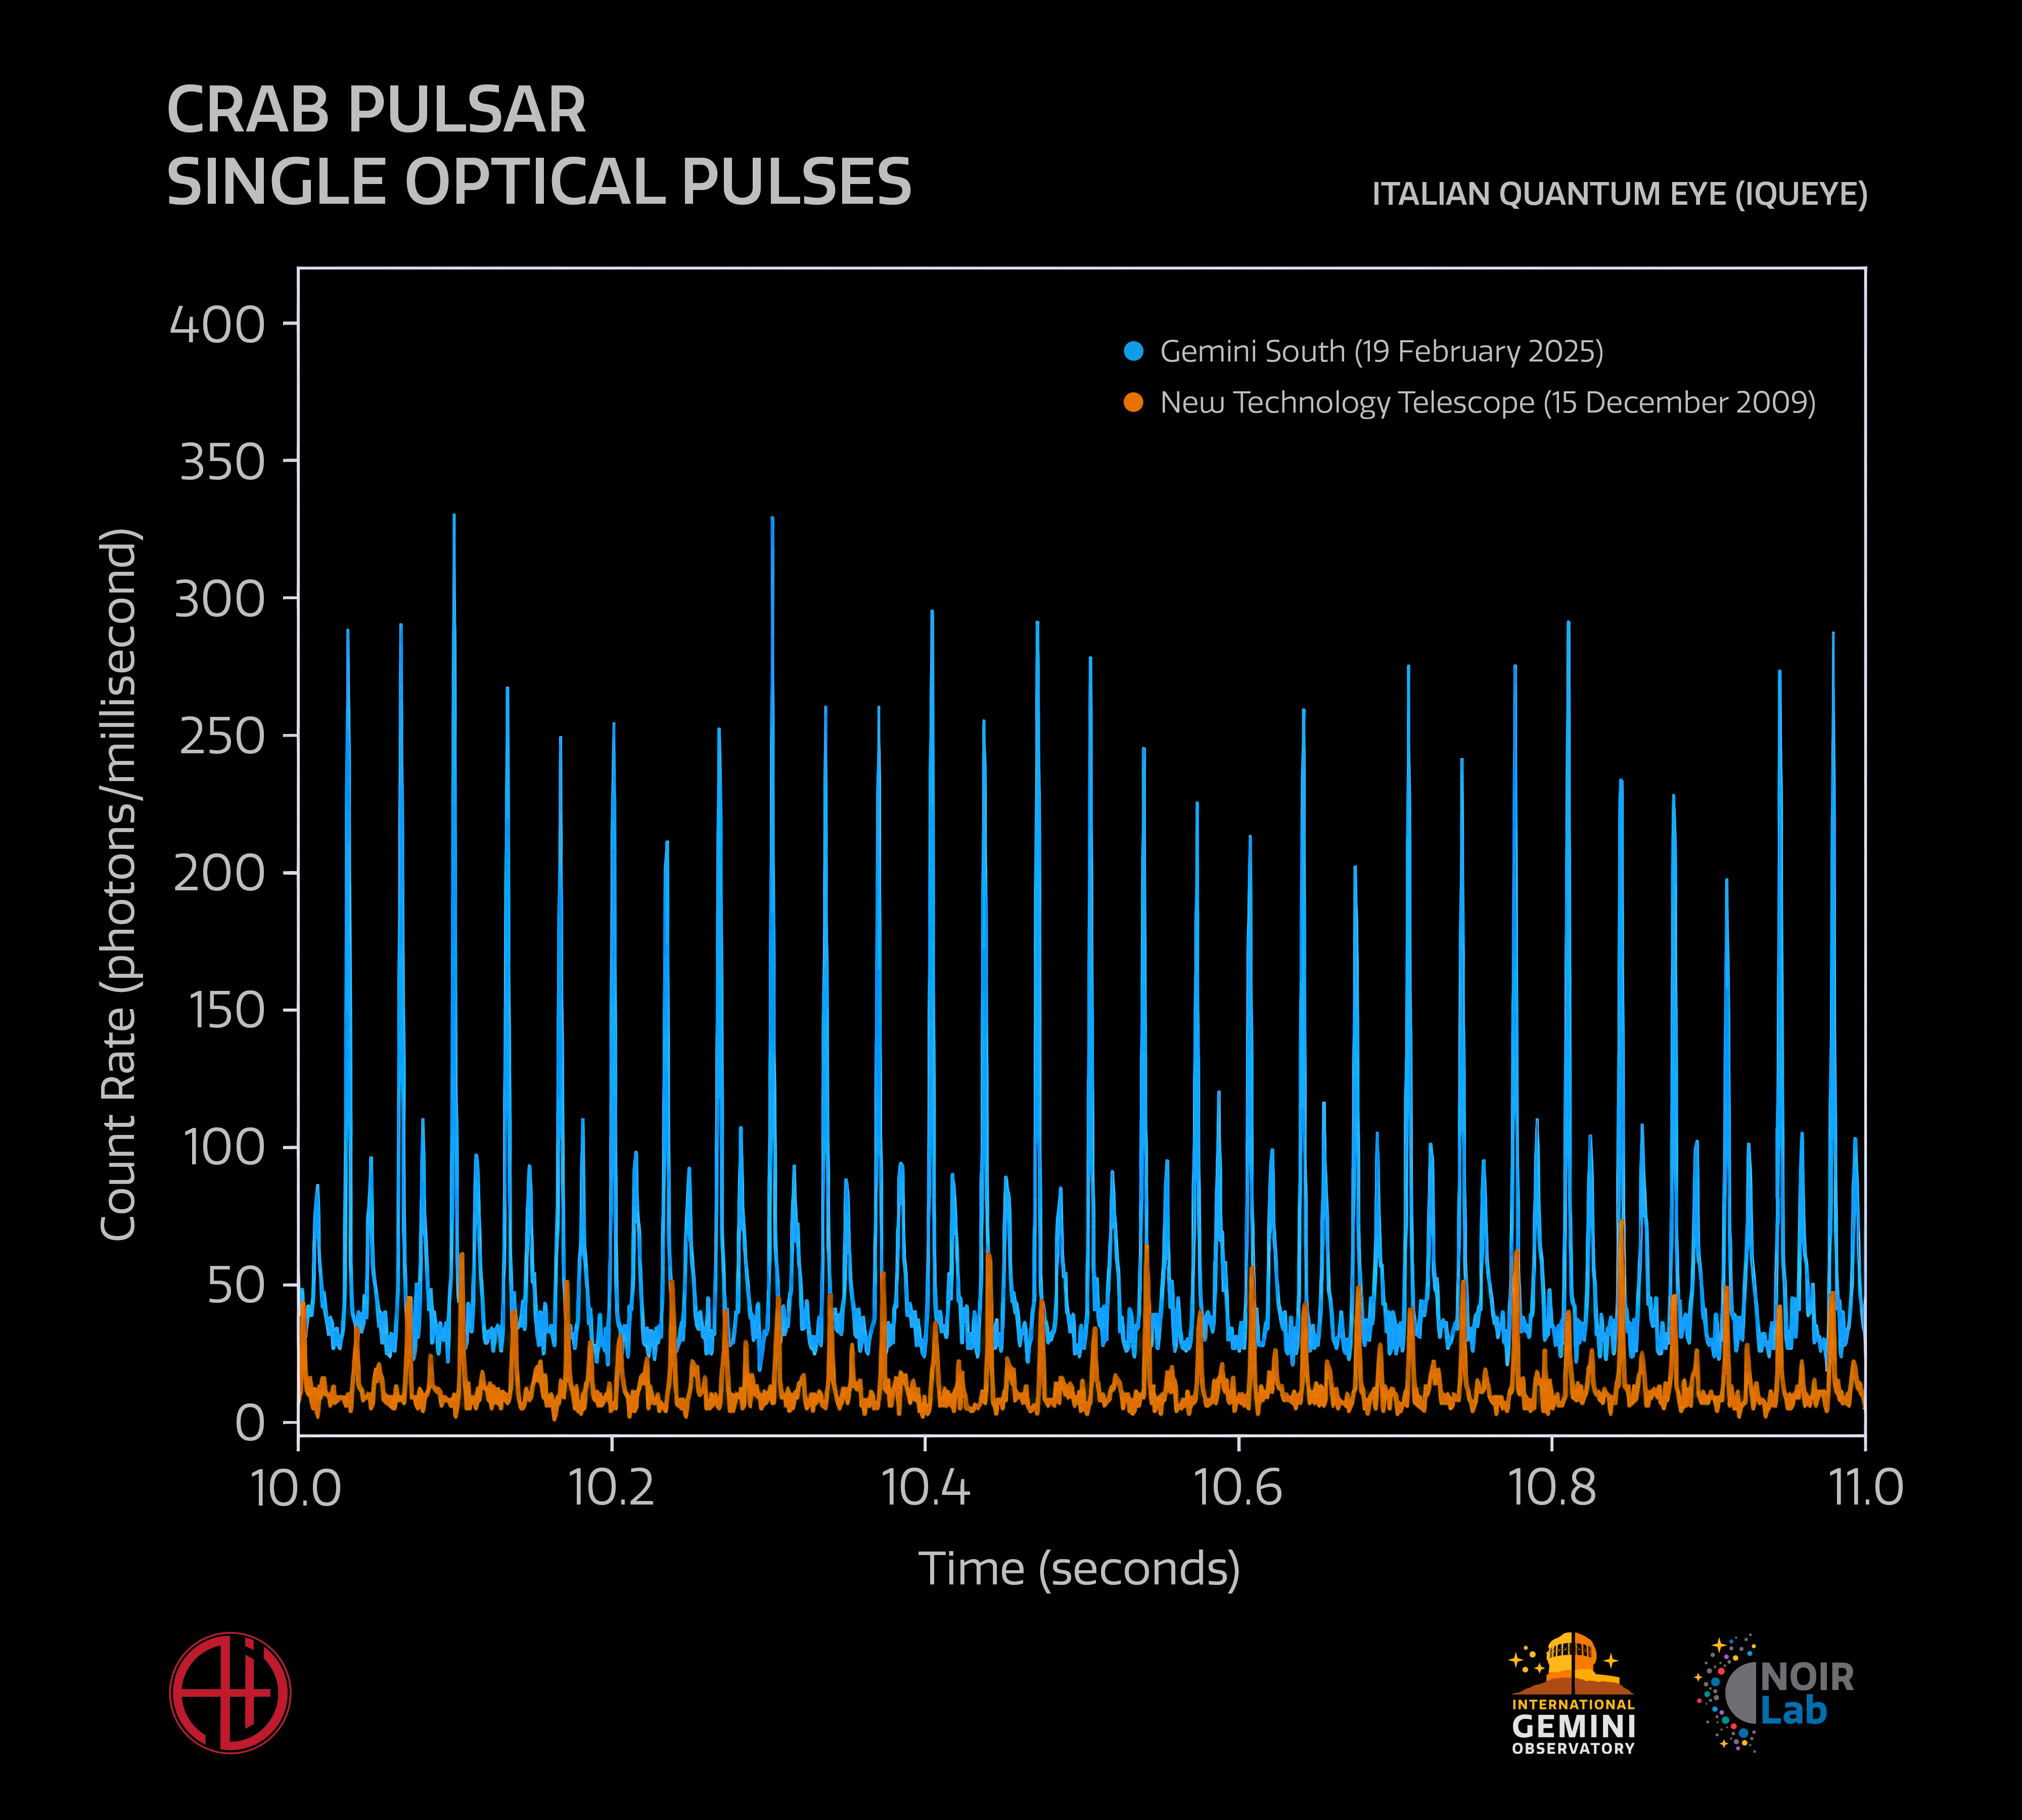

IQUEYE First-Light Observations of Crab Pulsar

This plot shows the signal from the Crab Pulsar from the first-light observations with IQUEYE at Gemini South (blue), compared to the data from 2009 at ESO’s New Technology Telescope (orange). The strength of the pulses detected by Gemini South demonstrate the improved sensitivity of IQUEYE when mounted on a telescope as optically powerful as the 8-meter Gemini South. This plot shows one second of the first-light observations of the Crab Pulsar, which in total lasted four hours.

IQUEYE is a visiting instrument at Gemini South and was successfully installed on the telescope in early February 2025.

Credit: International Gemini Observatory/NOIRLab/NSF/AURA/P. Marenfeld